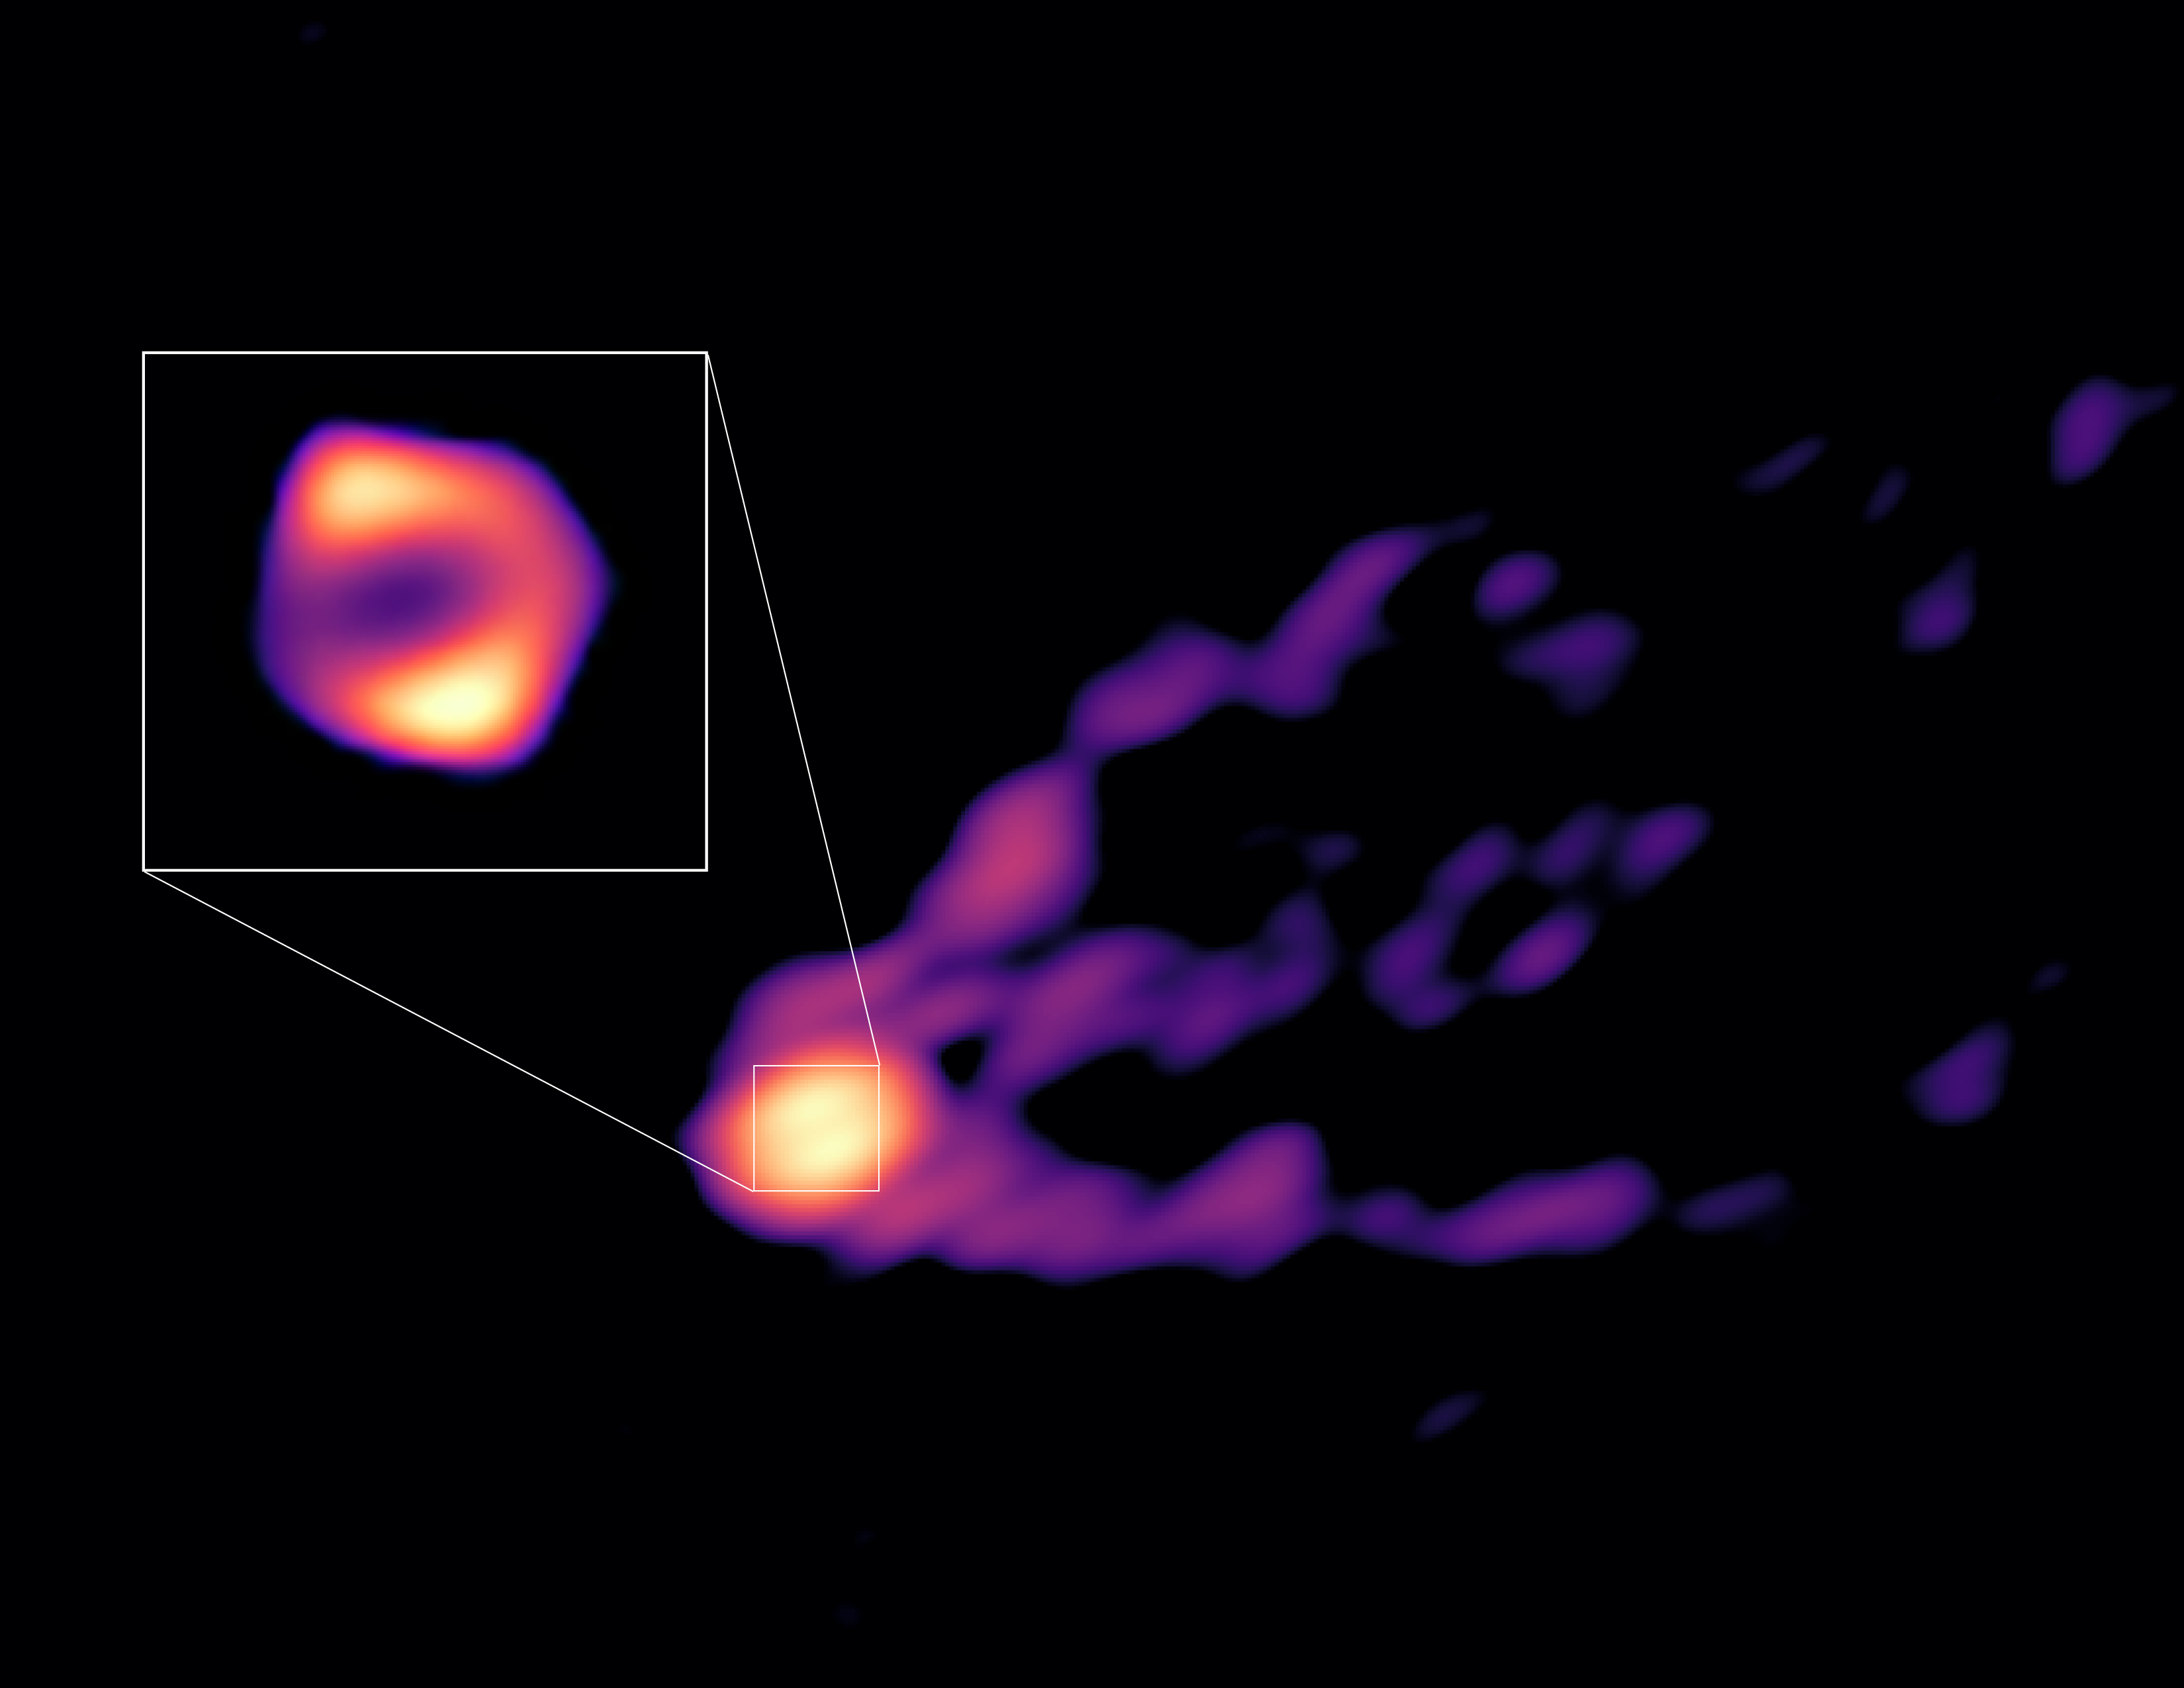

A view of the jet and shadow of M87’s black hole

This image shows the jet and shadow of the black hole at the centre of the M87 galaxy together for the first time. The observations were obtained with telescopes from the Global Millimetre VLBI Array (GMVA), the Atacama Large Millimeter/submillimeter Array (ALMA), of which ESO is a partner, and the Greenland Telescope. This image gives scientists the context needed to understand how the powerful jet is formed. The new observations also revealed that the black hole’s ring, shown here in the inset, is 50% larger than the ring observed at shorter radio wavelengths by the Event Horizon Telescope (EHT). This suggests that in the new image we see more of the material that is falling towards the black hole than what we could see with the EHT.

Credit: R.-S. Lu (SHAO), E. Ros (MPIfR), S. Dagnello (NRAO/AUI/NSF)